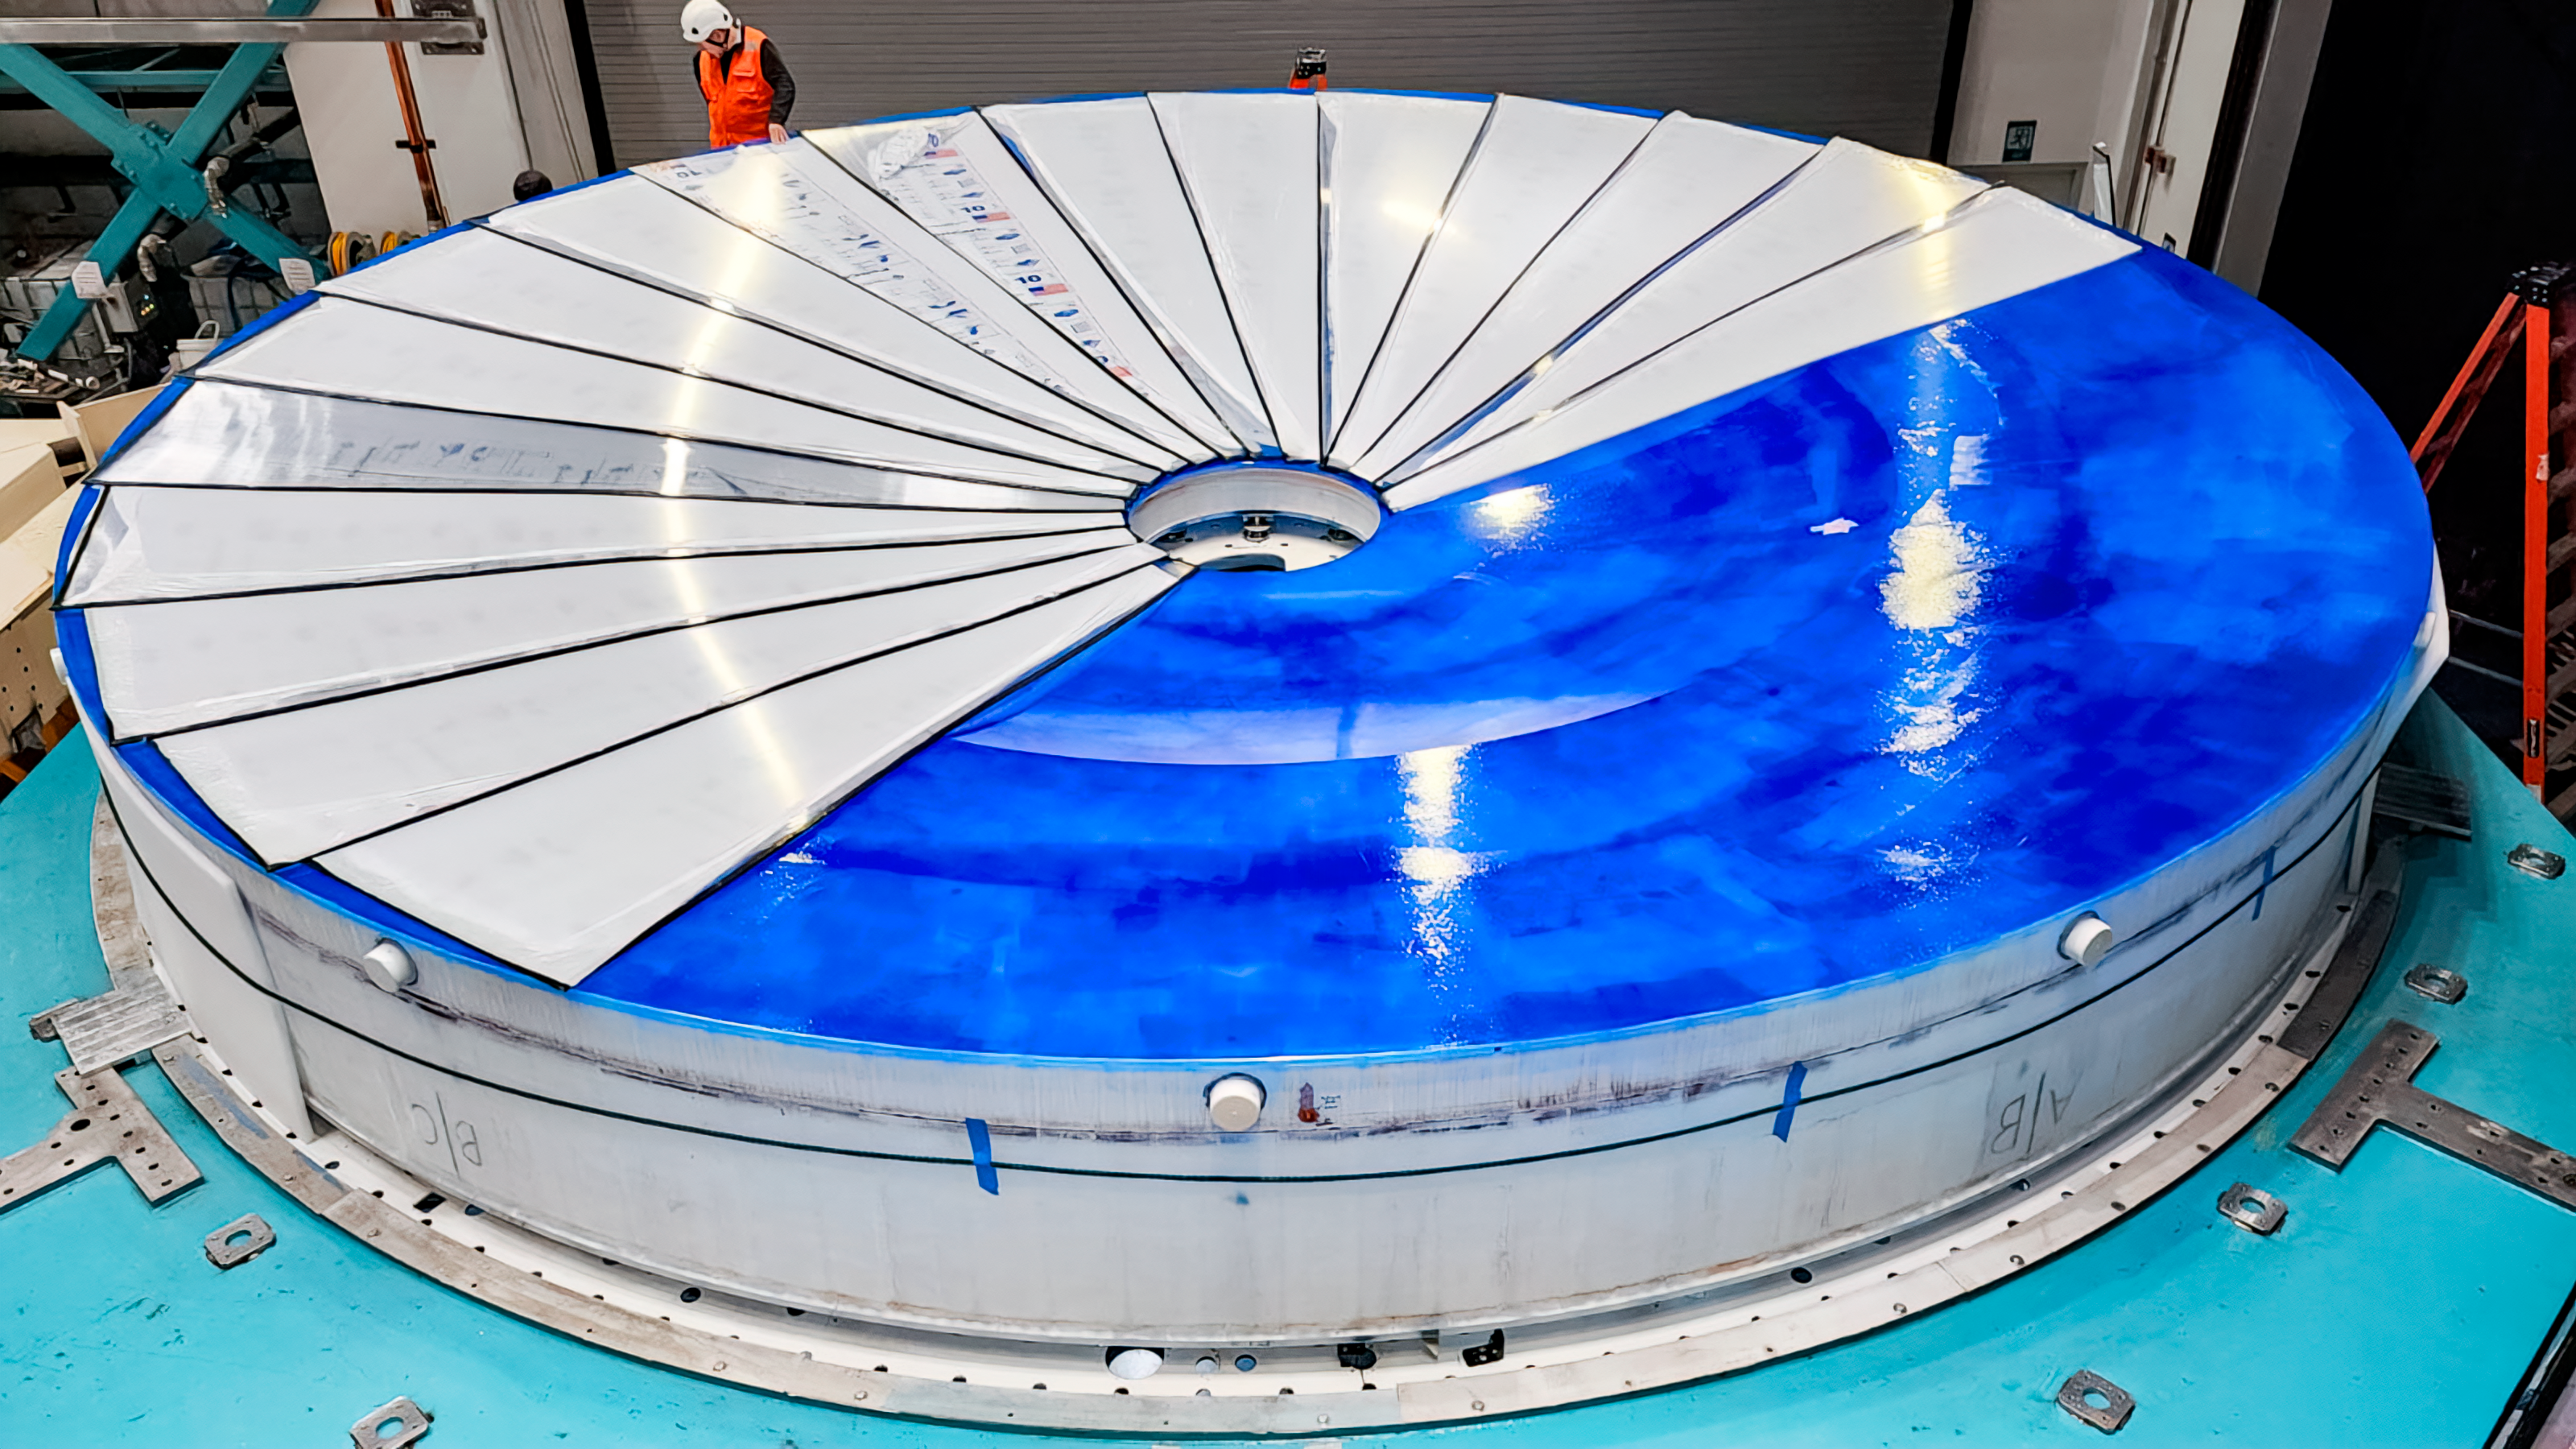

Rubin's covered mirror

Vera C. Rubin Observatory's primary/tertiary mirror (M1M3) sits beneath a temporary protective cover awaiting coating.

Credit: RubinObs/NOIRLab/SLAC/NSF/DOE/AURA